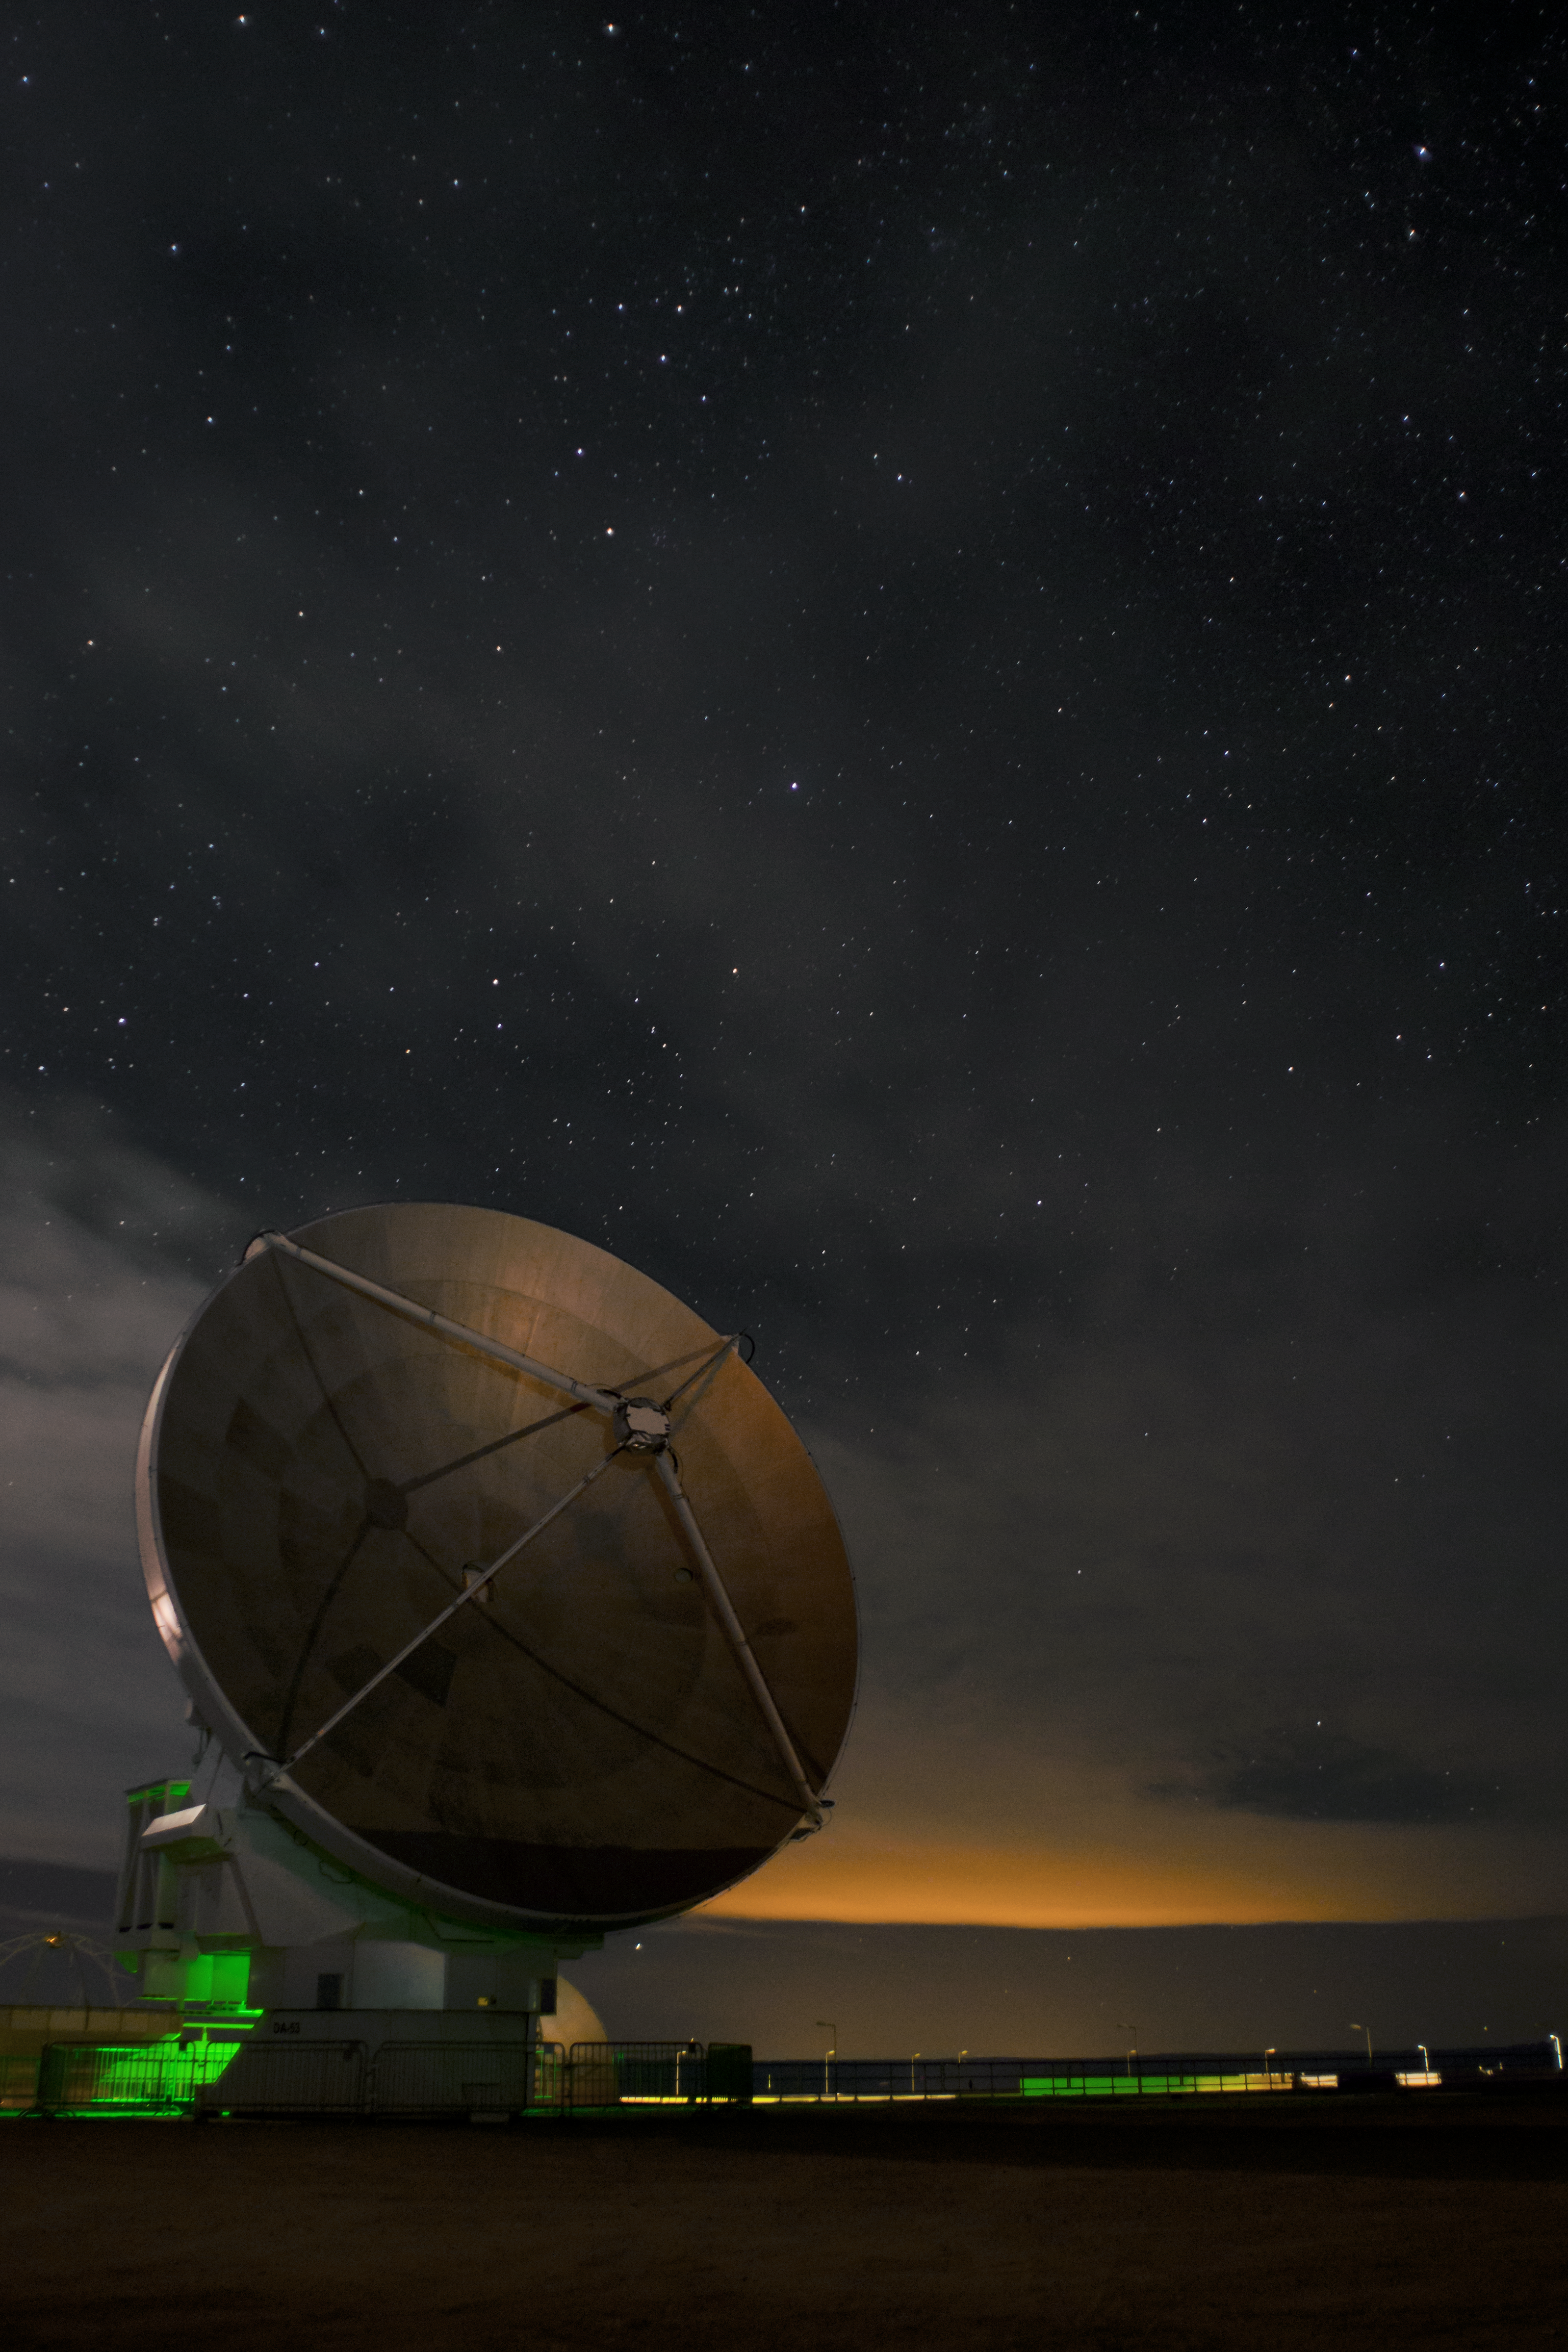

Lights at the OSF

A thin layer of clouds moves above the Operations Support Facility (OSF) at night. In the foreground, a European ALMA antenna with 12-metres in diameter, while in the background the lights of San Pedro de Atacama tint the clouds with an orange colour tone.

Credit: S. Otarola/ESO